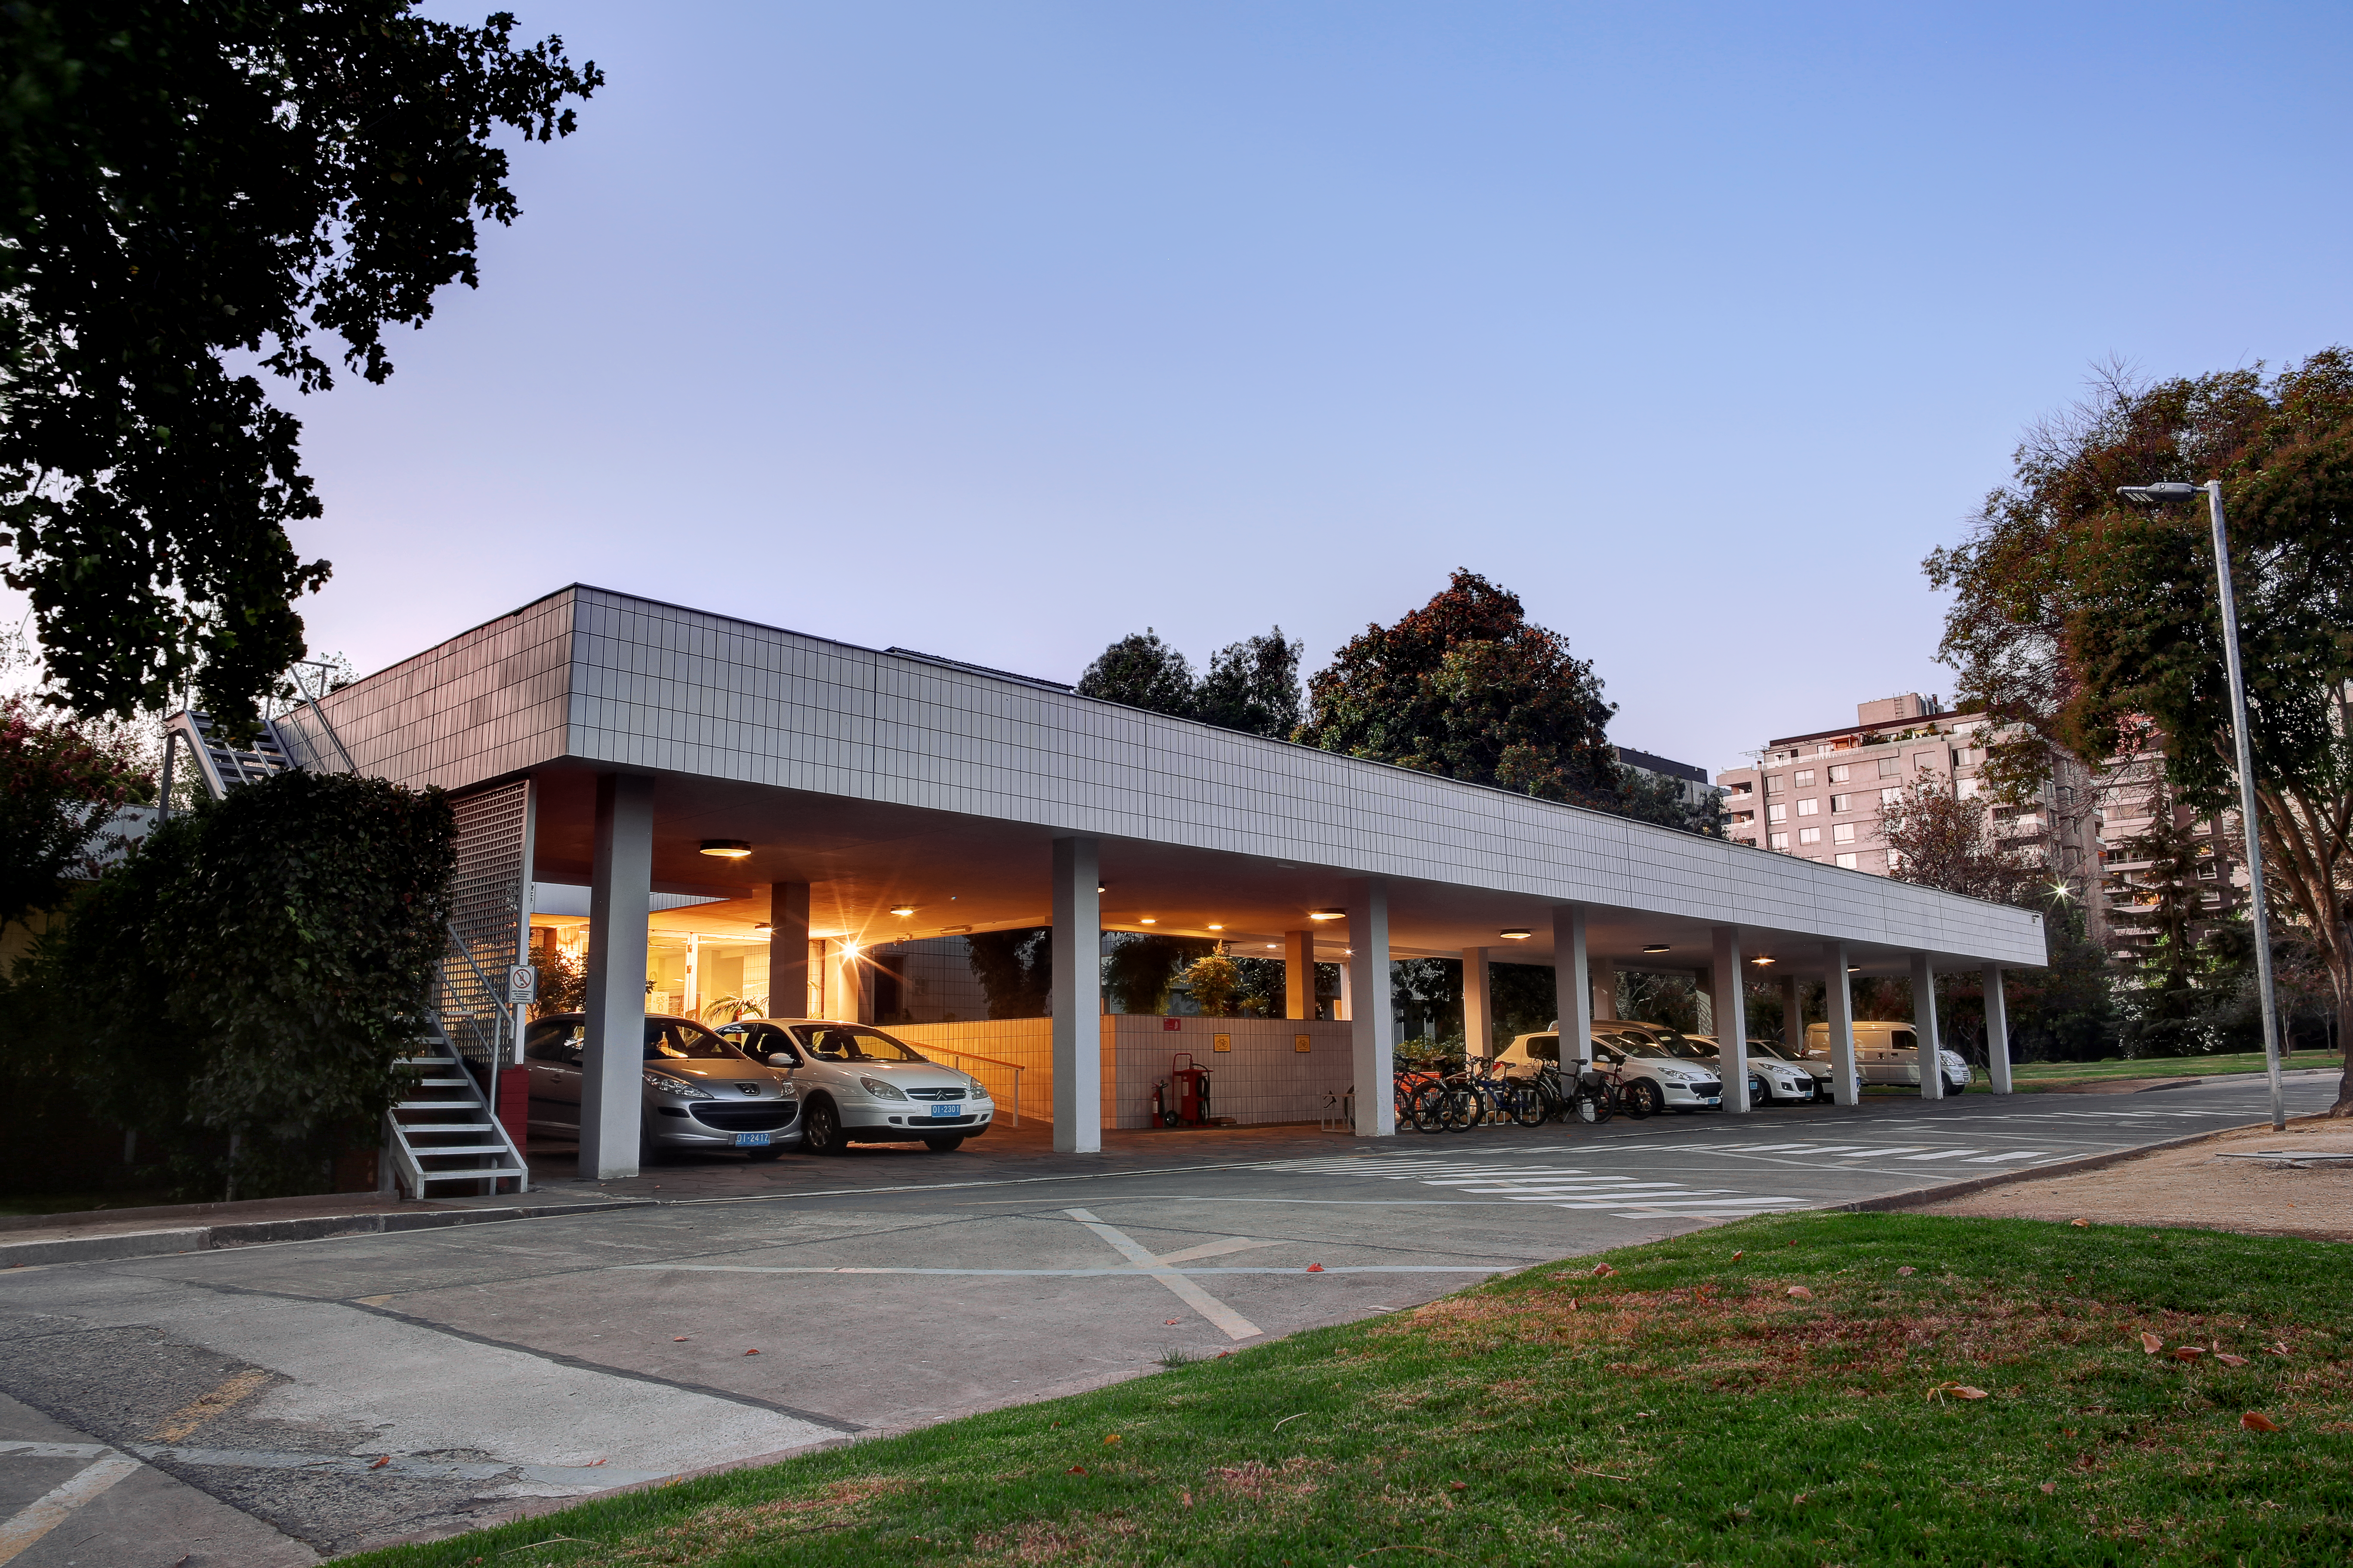

ESO Vitacura office entrance

The main entrance to the ESO offices in Vitacura.

Credit: R. Wesson/ESO